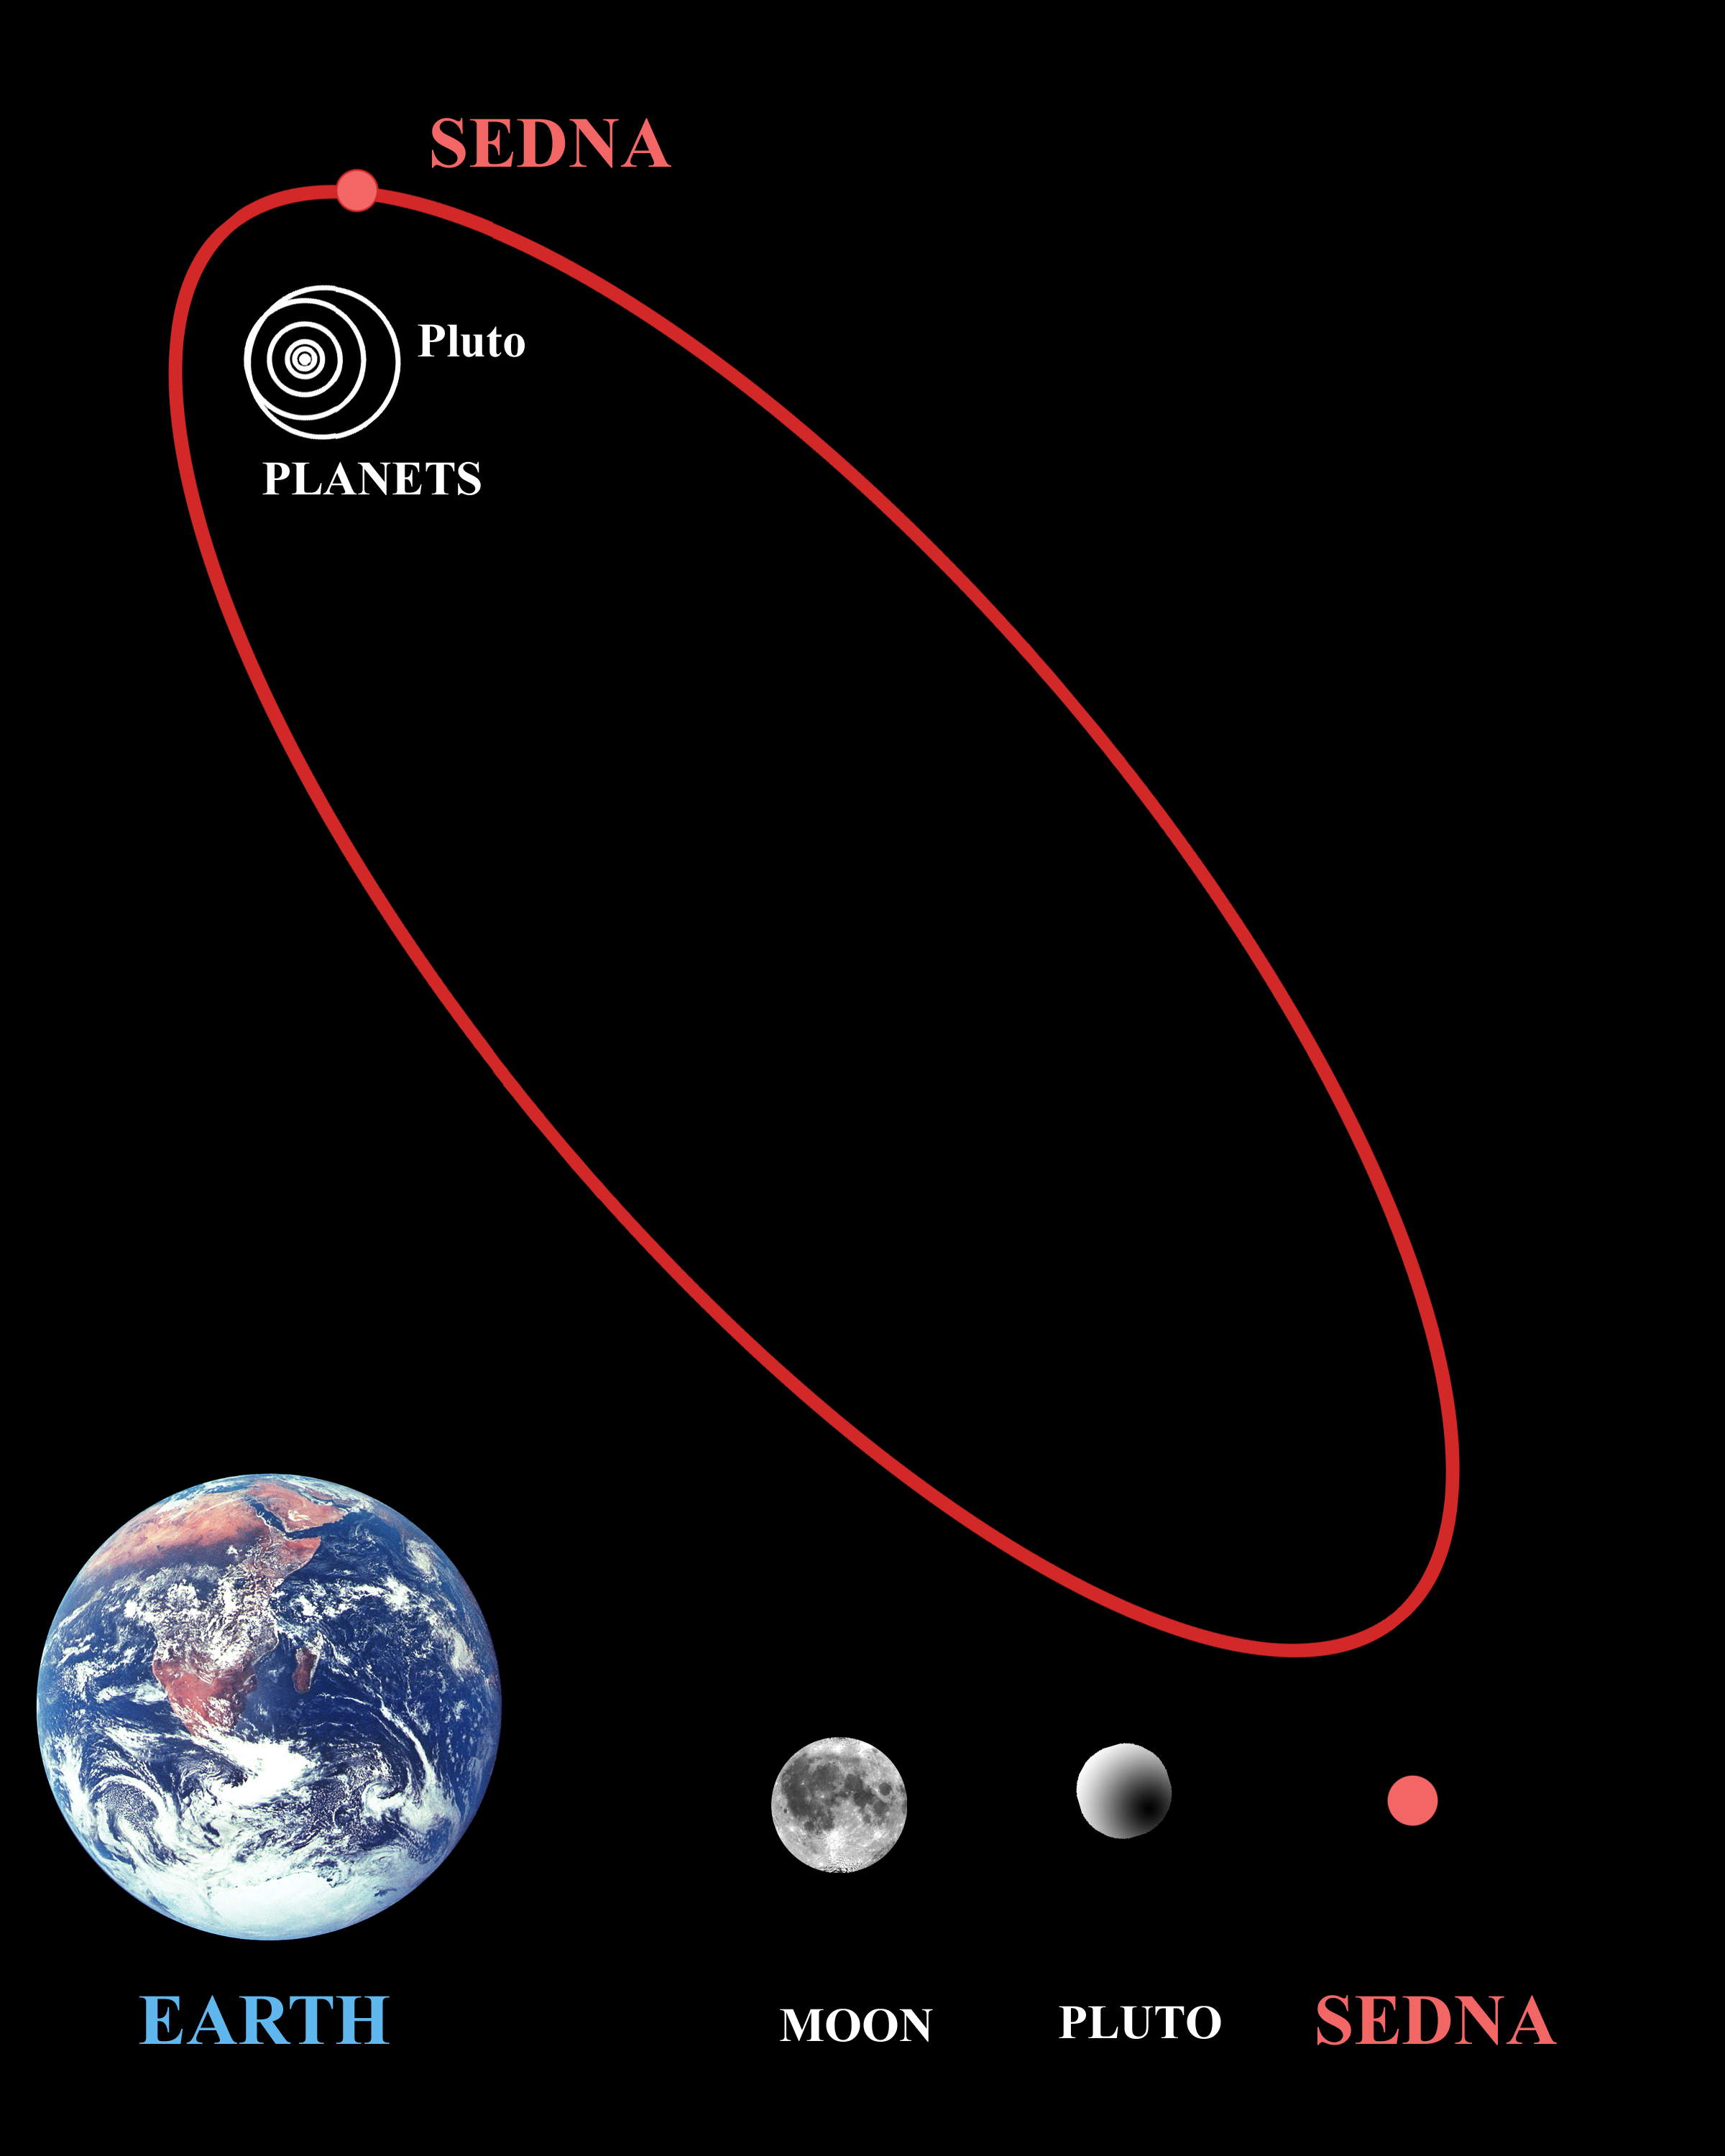

Sedna Discovery

Sedna was discovered on November 14, 2003 by a CalTech team, using the 48-inch Samuel Oschin Telescope at Palomar Observatory. The object lies more than 8 billion miles from the Earth, making it the most distant object ever observed in the solar system. Its official IAU provisional designation was minor planet 2003 VB12, but as of September 28, 2004 it officially became known as Sedna after the Inuit goddess of arctic sea life.

Credit: International Gemini Observatory/NOIRLab/NSF/AURA